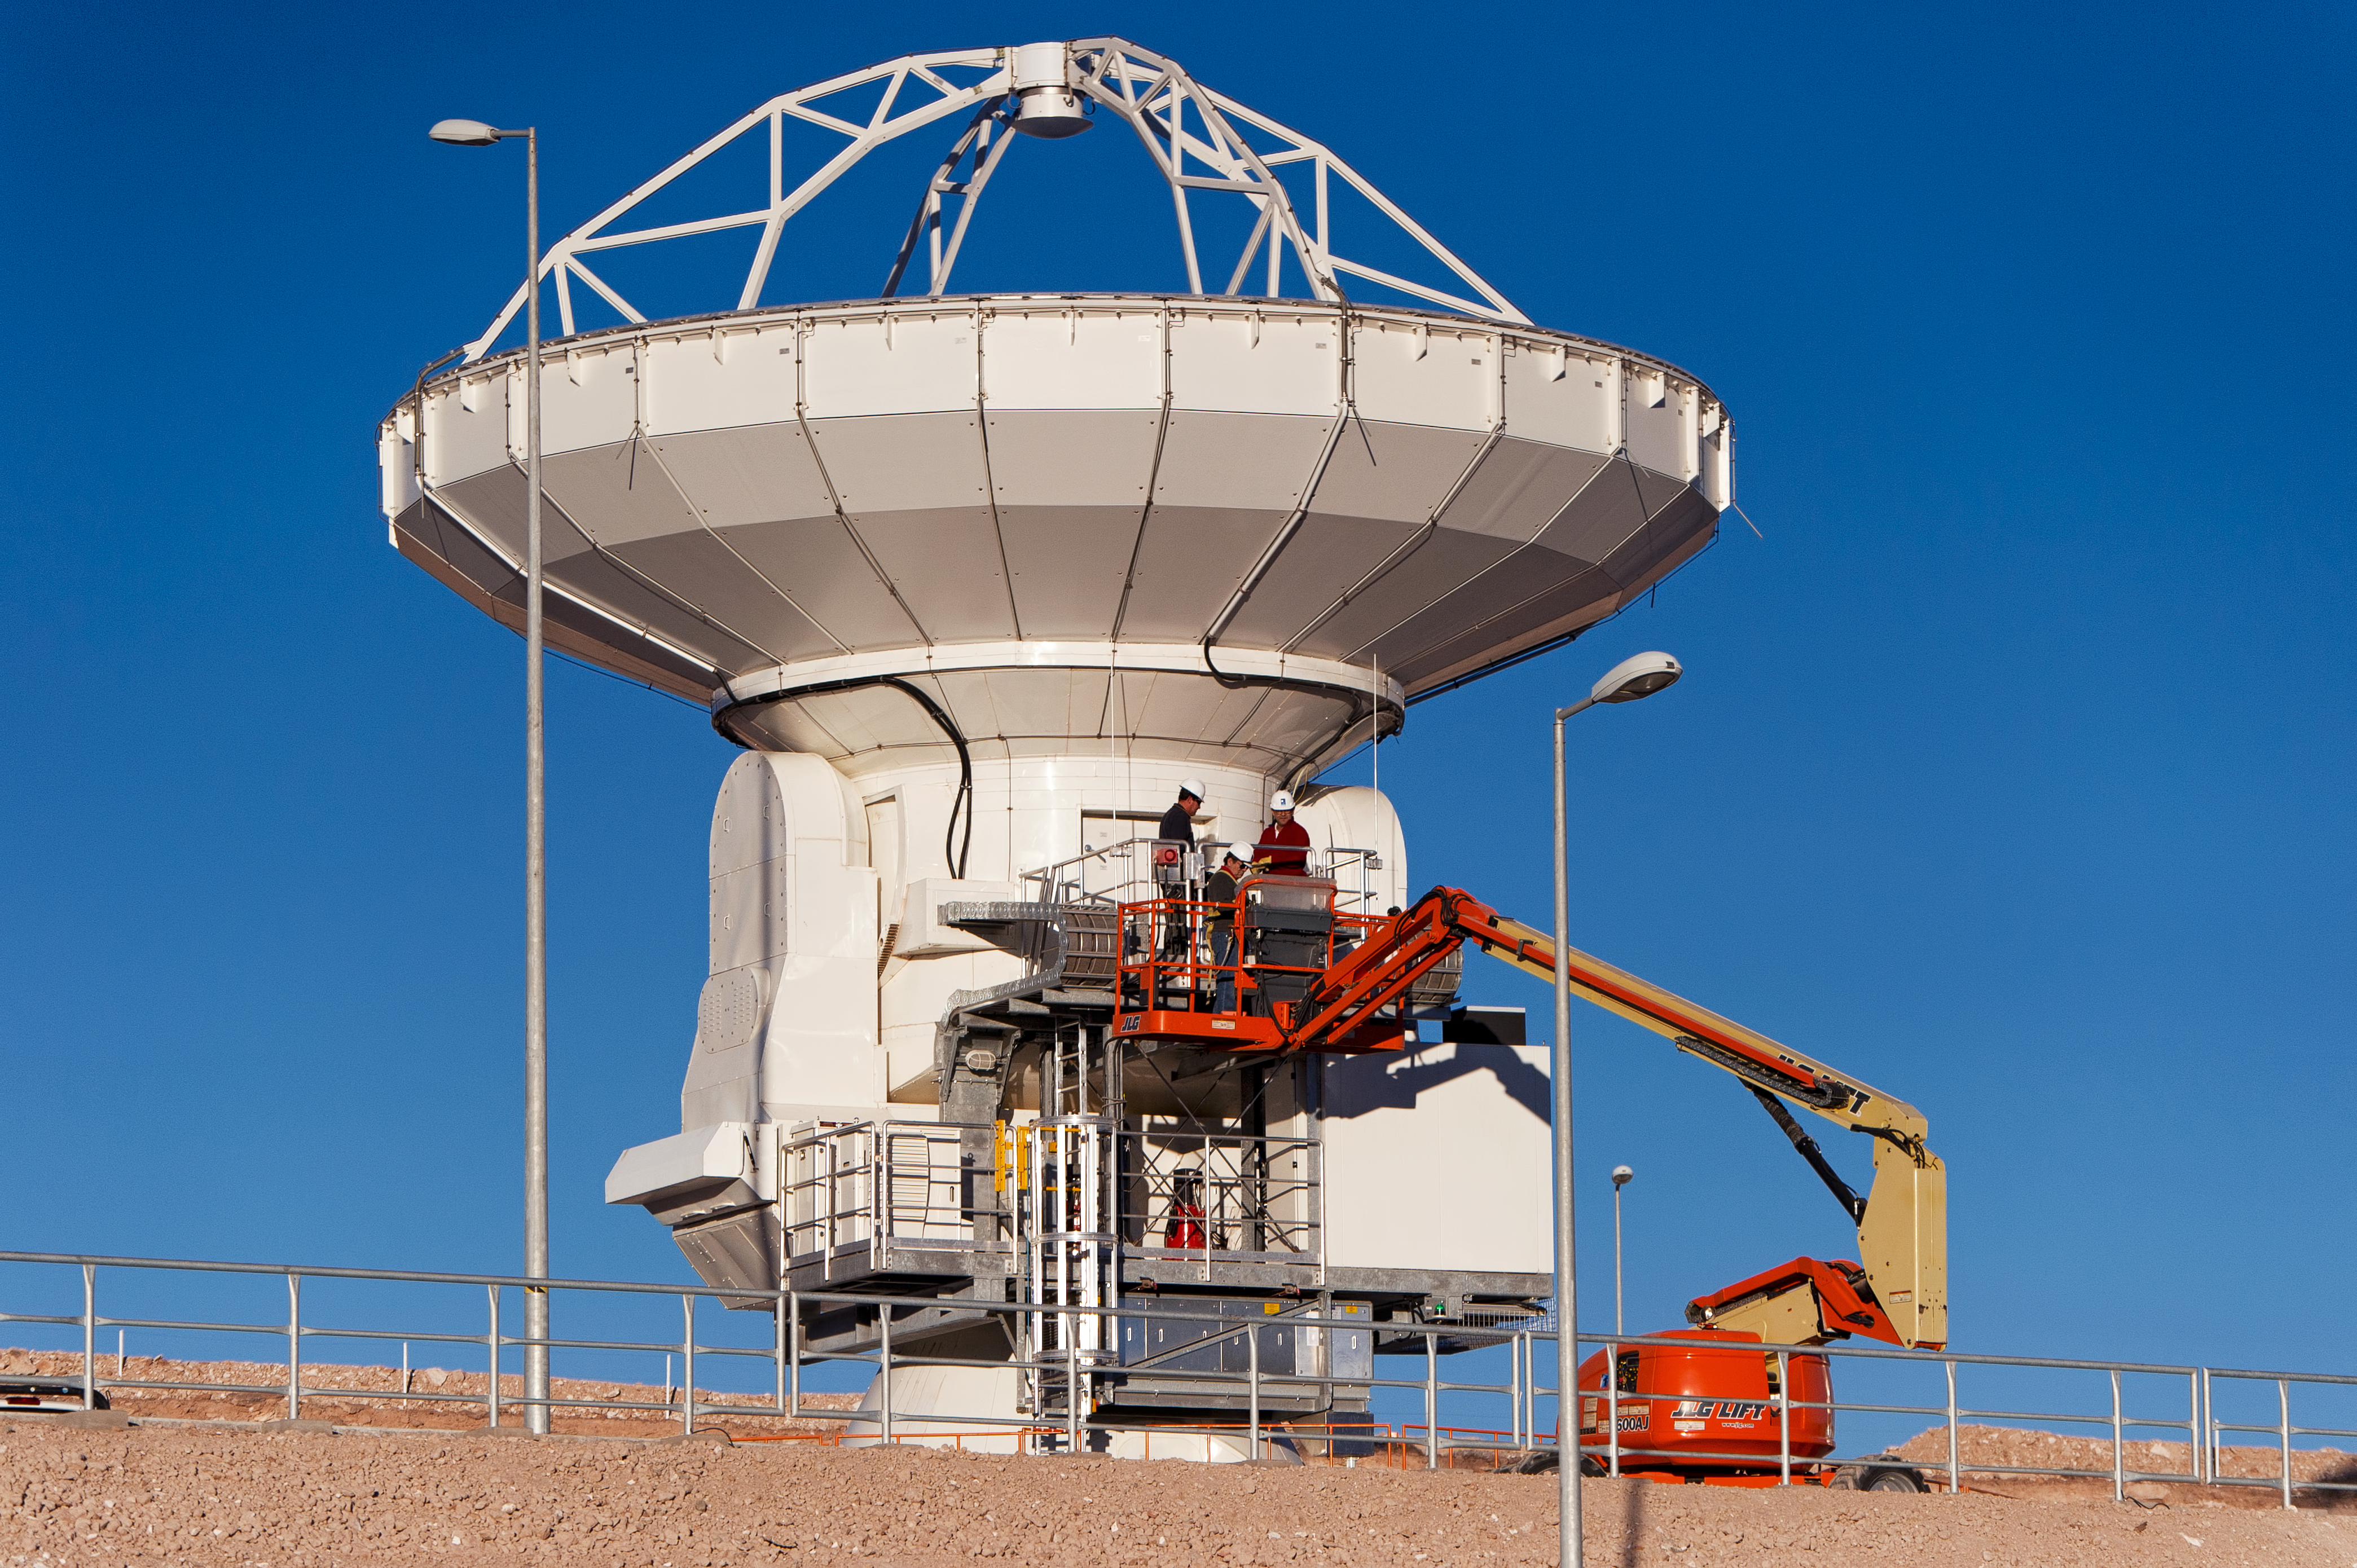

Checking an ALMA antenna

Technicians and engineers are performing inspections and engineering tests on an ALMA antenna at the Operations Support Facility (OSF), located at 2900 metres altitude on the road to the 5000-metre-high Chajnantor plateau, near San Pedro de Atacama in the II Region of Chile. ALMA, the Atacama Large Millimeter/submillimeter Array, is the largest astronomical project in existence and is a truly global partnership of Europe, North America and East Asia in cooperation with the Republic of Chile. ESO is the European partner in ALMA. The ALMA array will initially be composed of 66 antennas, provided by the different partners. When the antennas are delivered by the partners to ALMA, they are tested and inspected for their final acceptance.

Credit: ESO/José Francisco Salgado (josefrancisco.org)